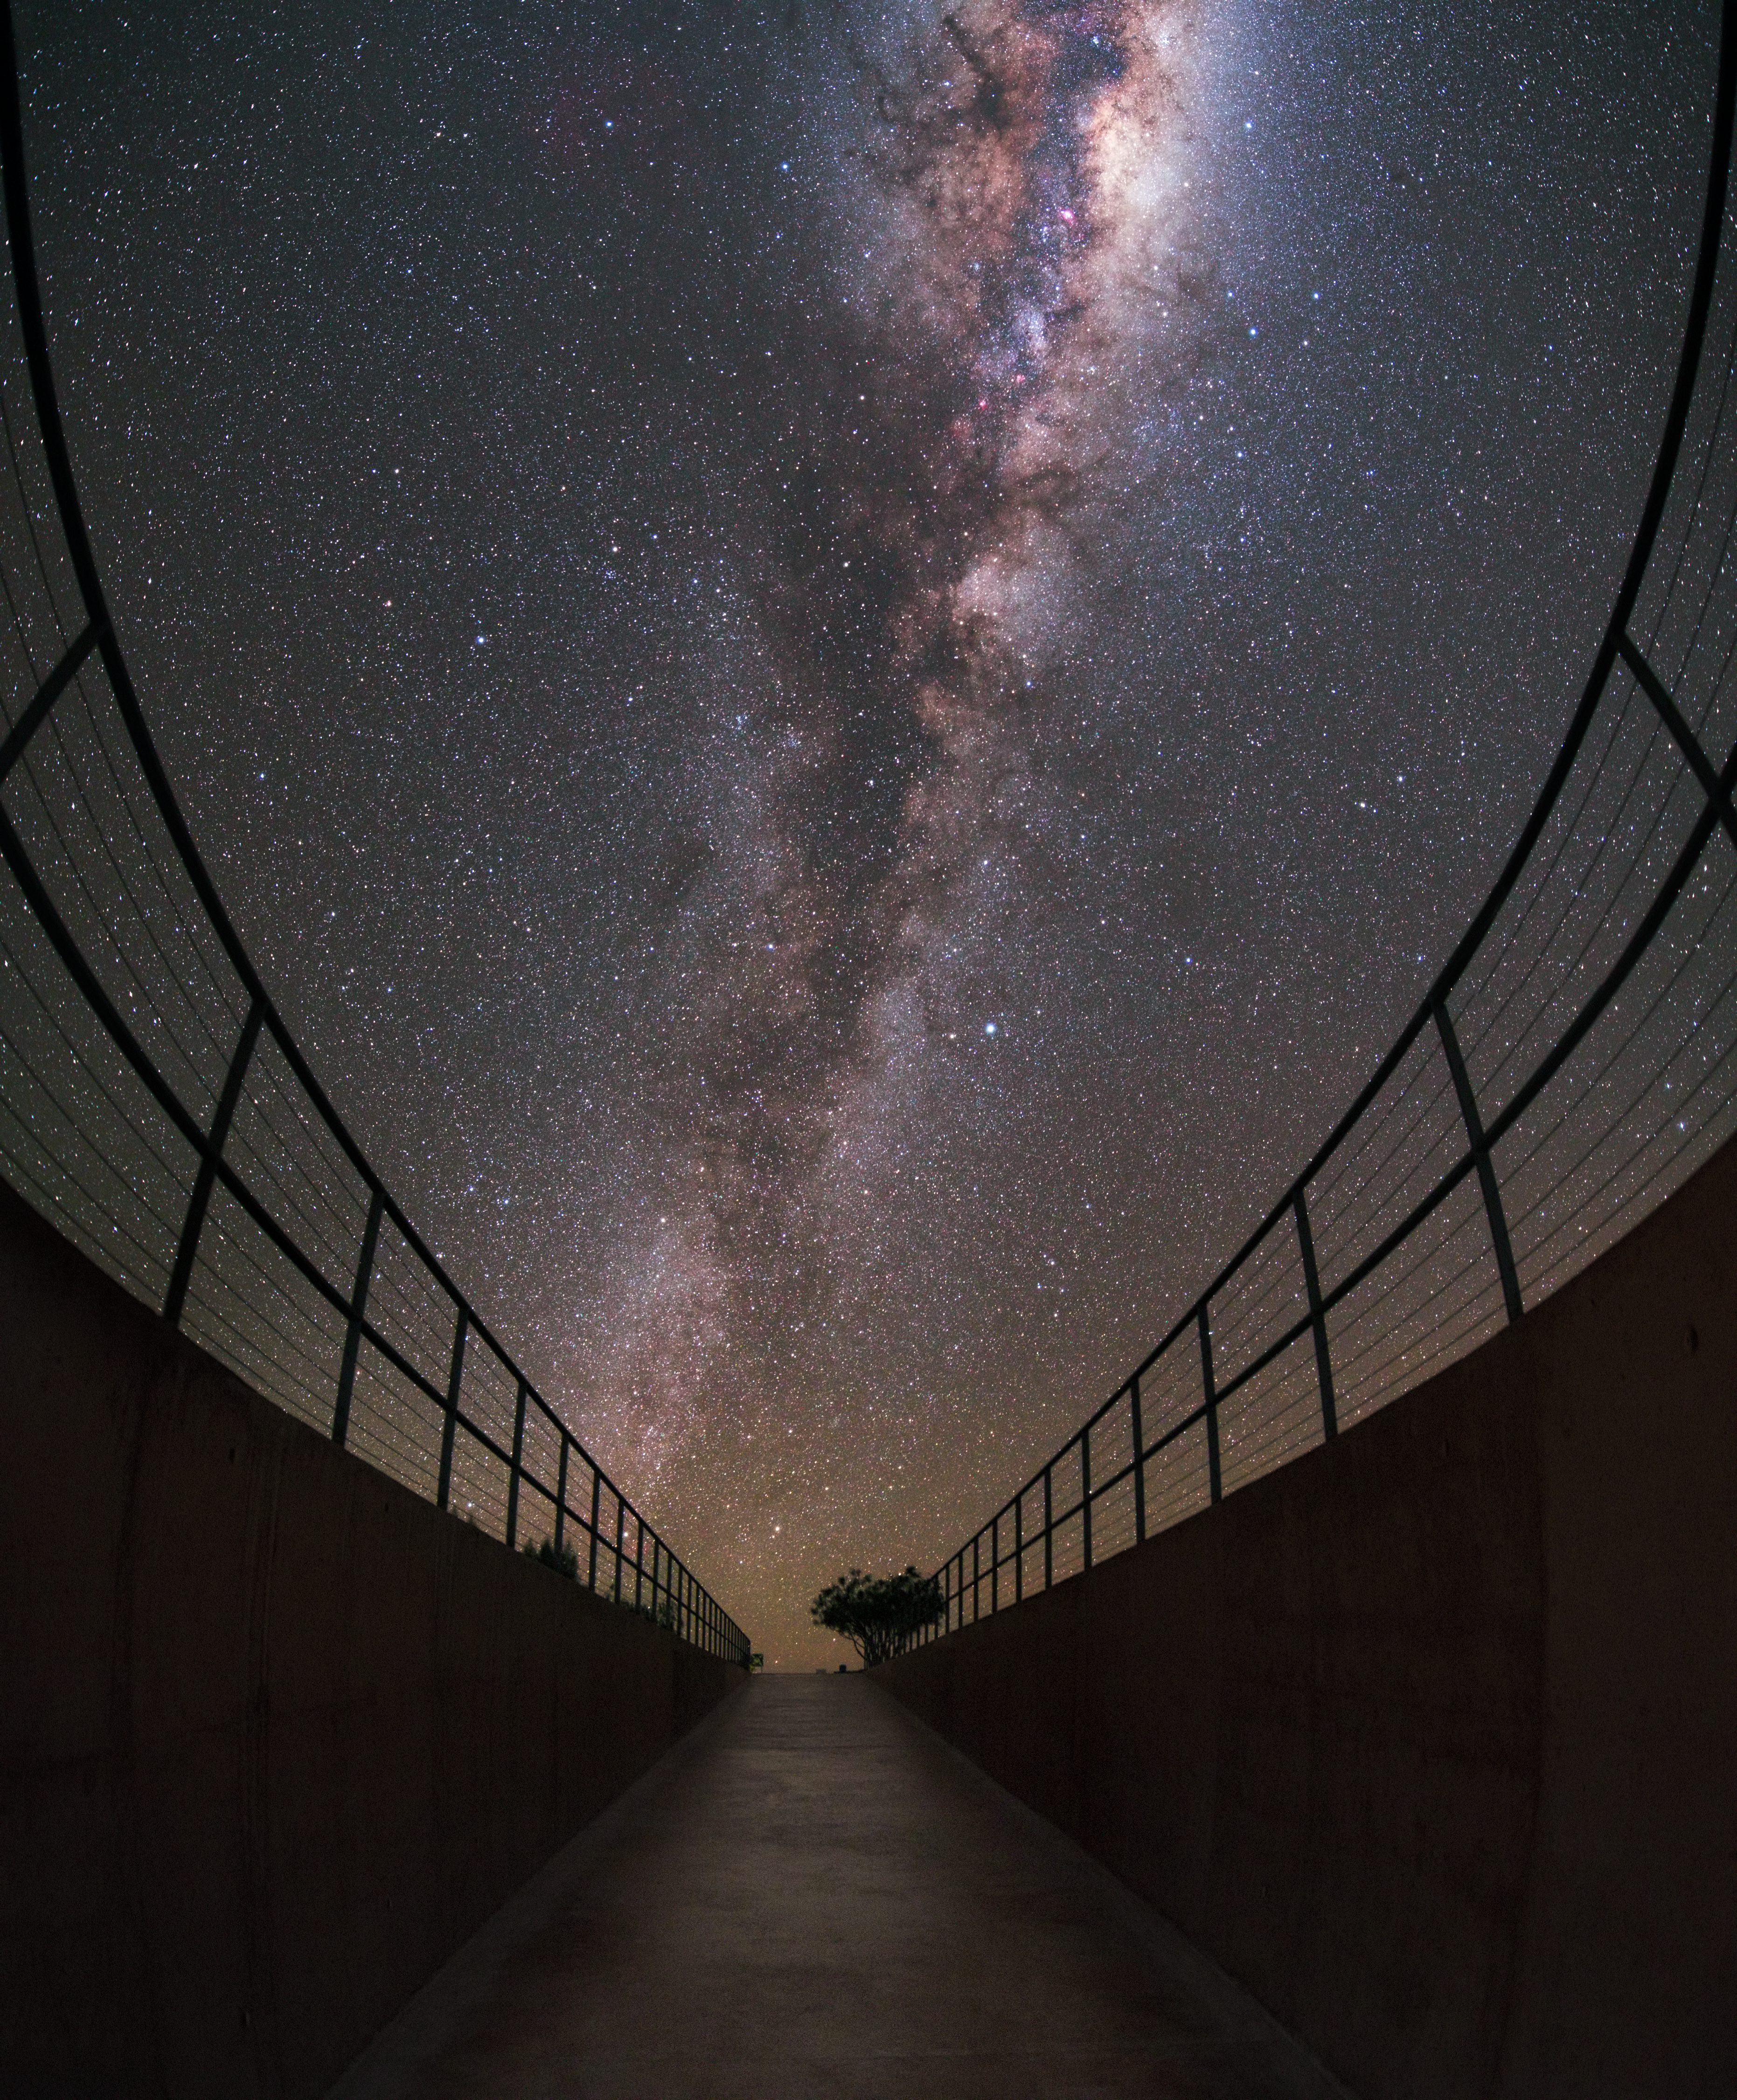

A Starry Gateway

This striking image shows the Milky Way streaked across the sky, with its bright gas, dark dust, and sparkling stars standing out vibrantly against the darker surroundings. The plane of our cosmic home is framed perfectly by the entrance to ESO’s flagship observatory, Paranal, one of the best observing sites in the world. It sits over 2600 metres above sea level in Chile’s Atacama Desert, far away from the light pollution associated with human activity. It hosts a selection of world-class telescopes, including the Very Large Telescope.

Credit: ESO/Y. Beletsky